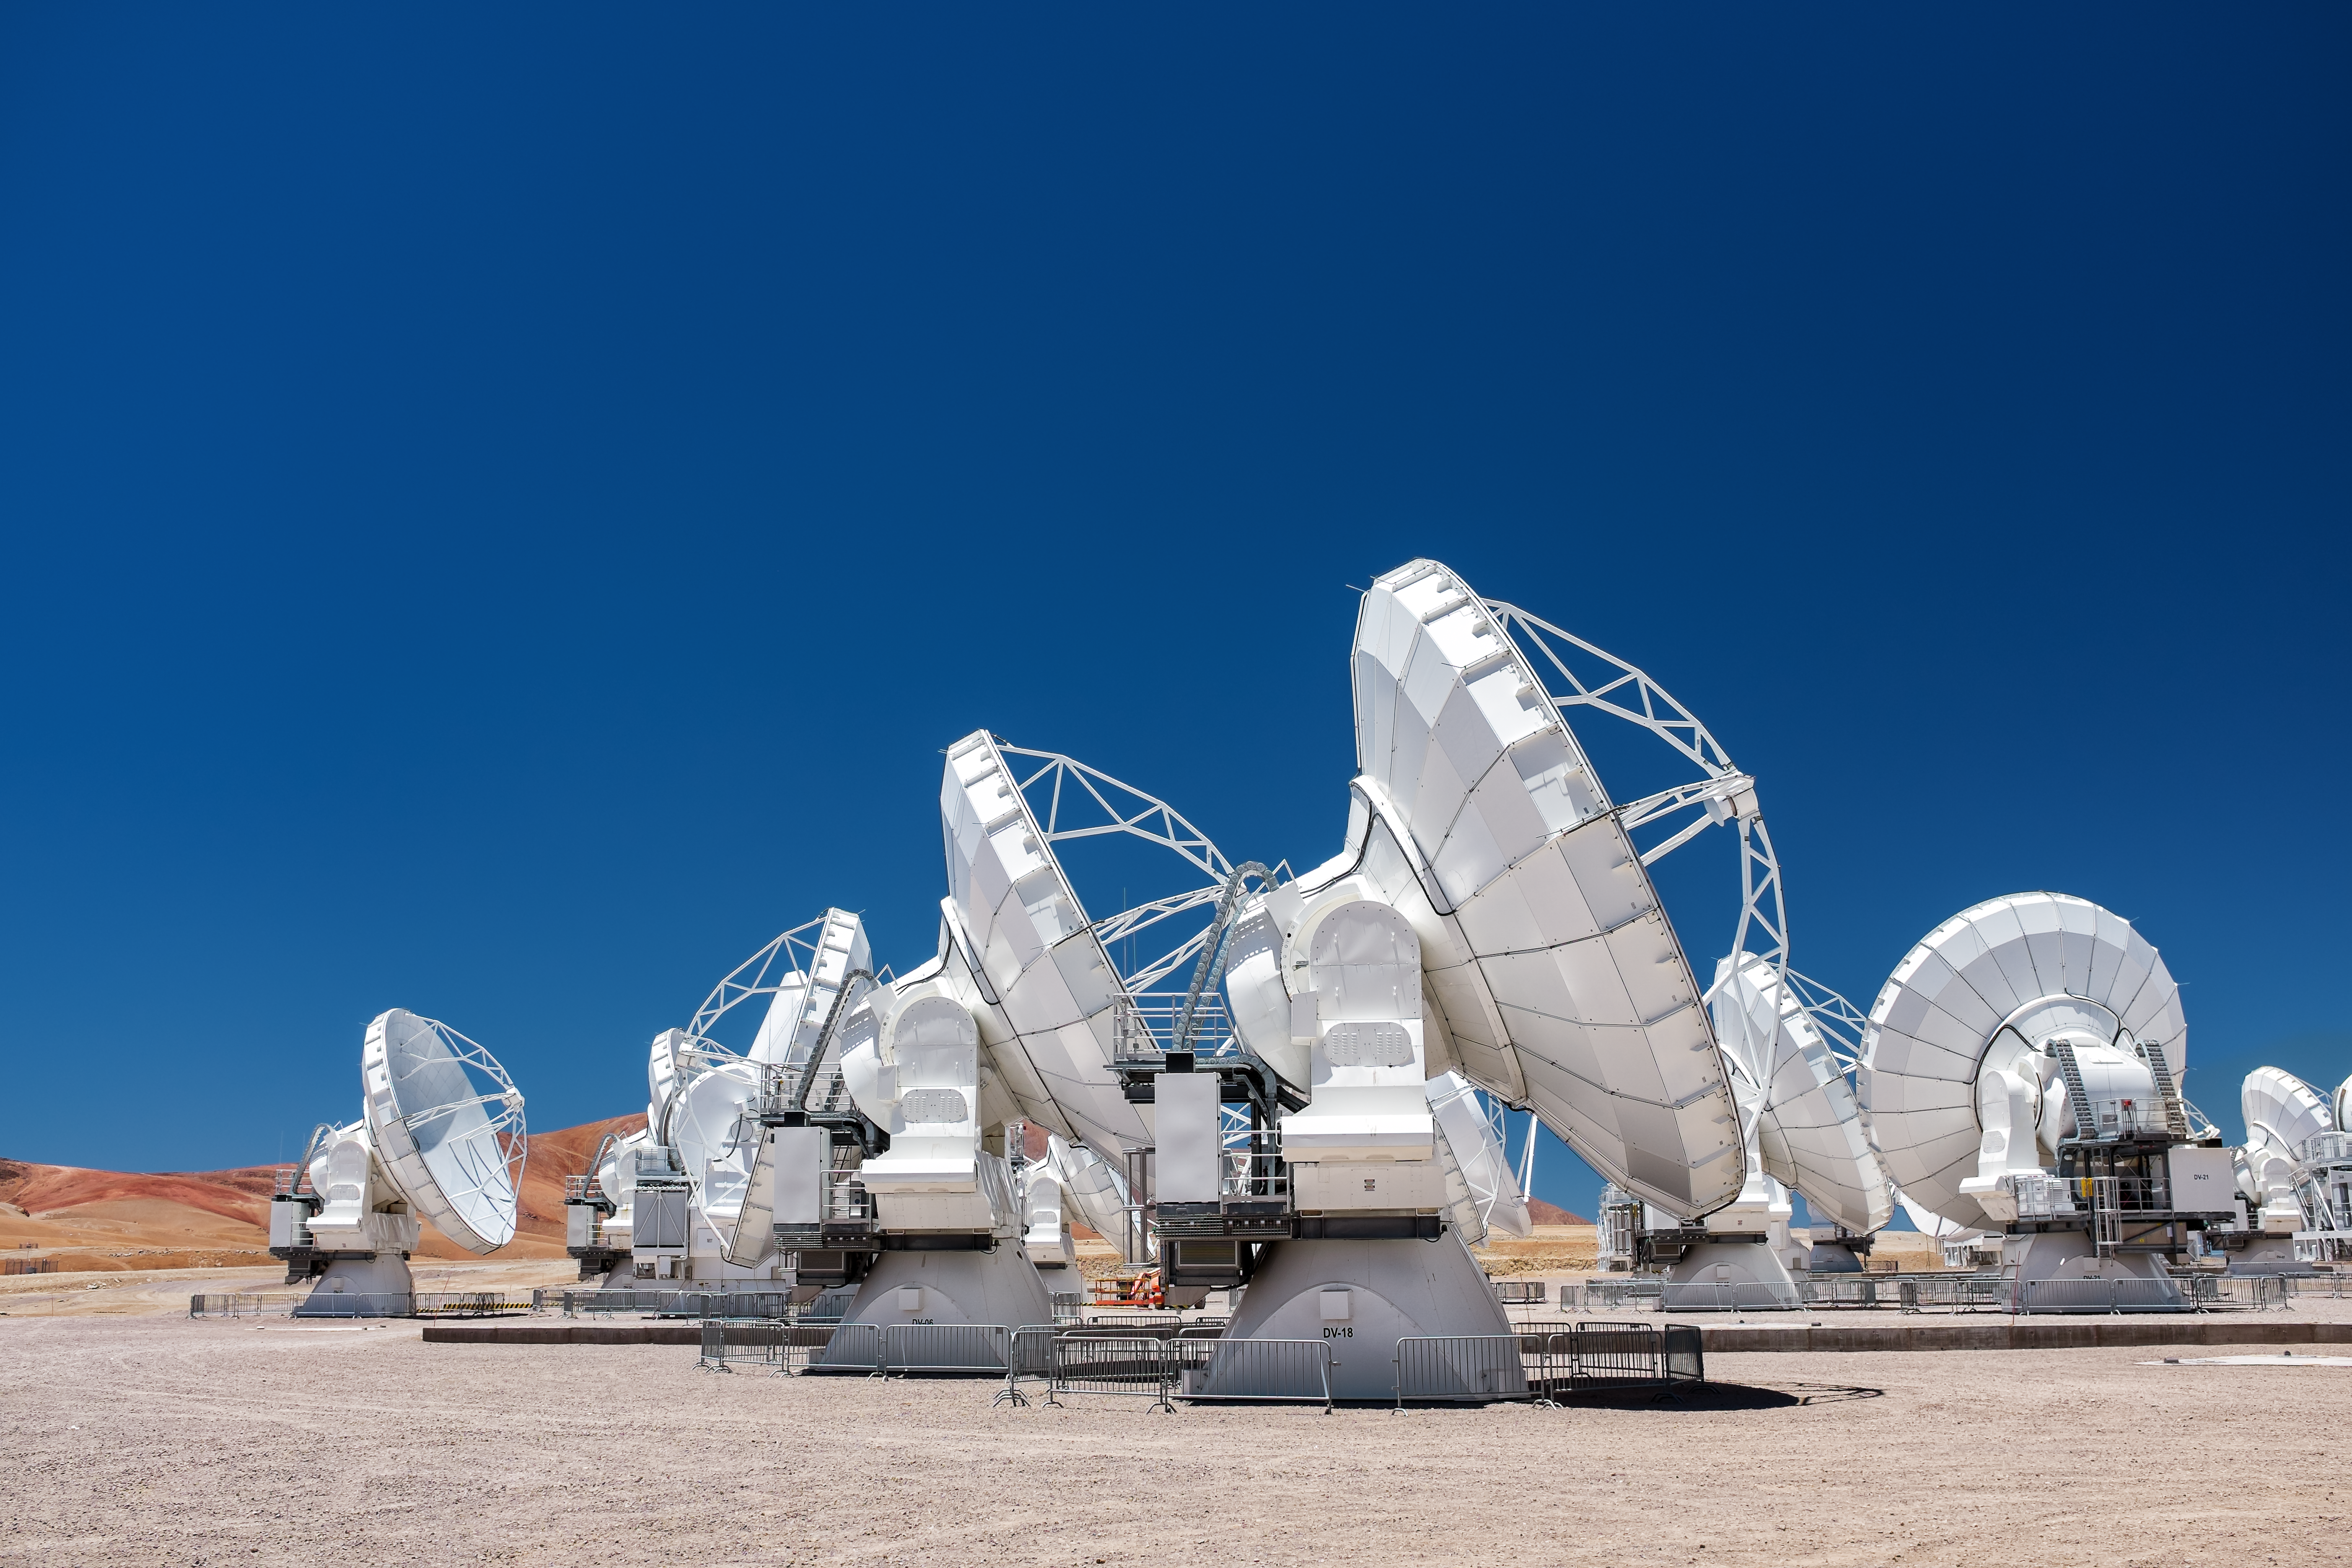

A day at Chajnantor

ALMA stands below a perfectly clear Atacama sky.

Credit: M. Roselund/ESO